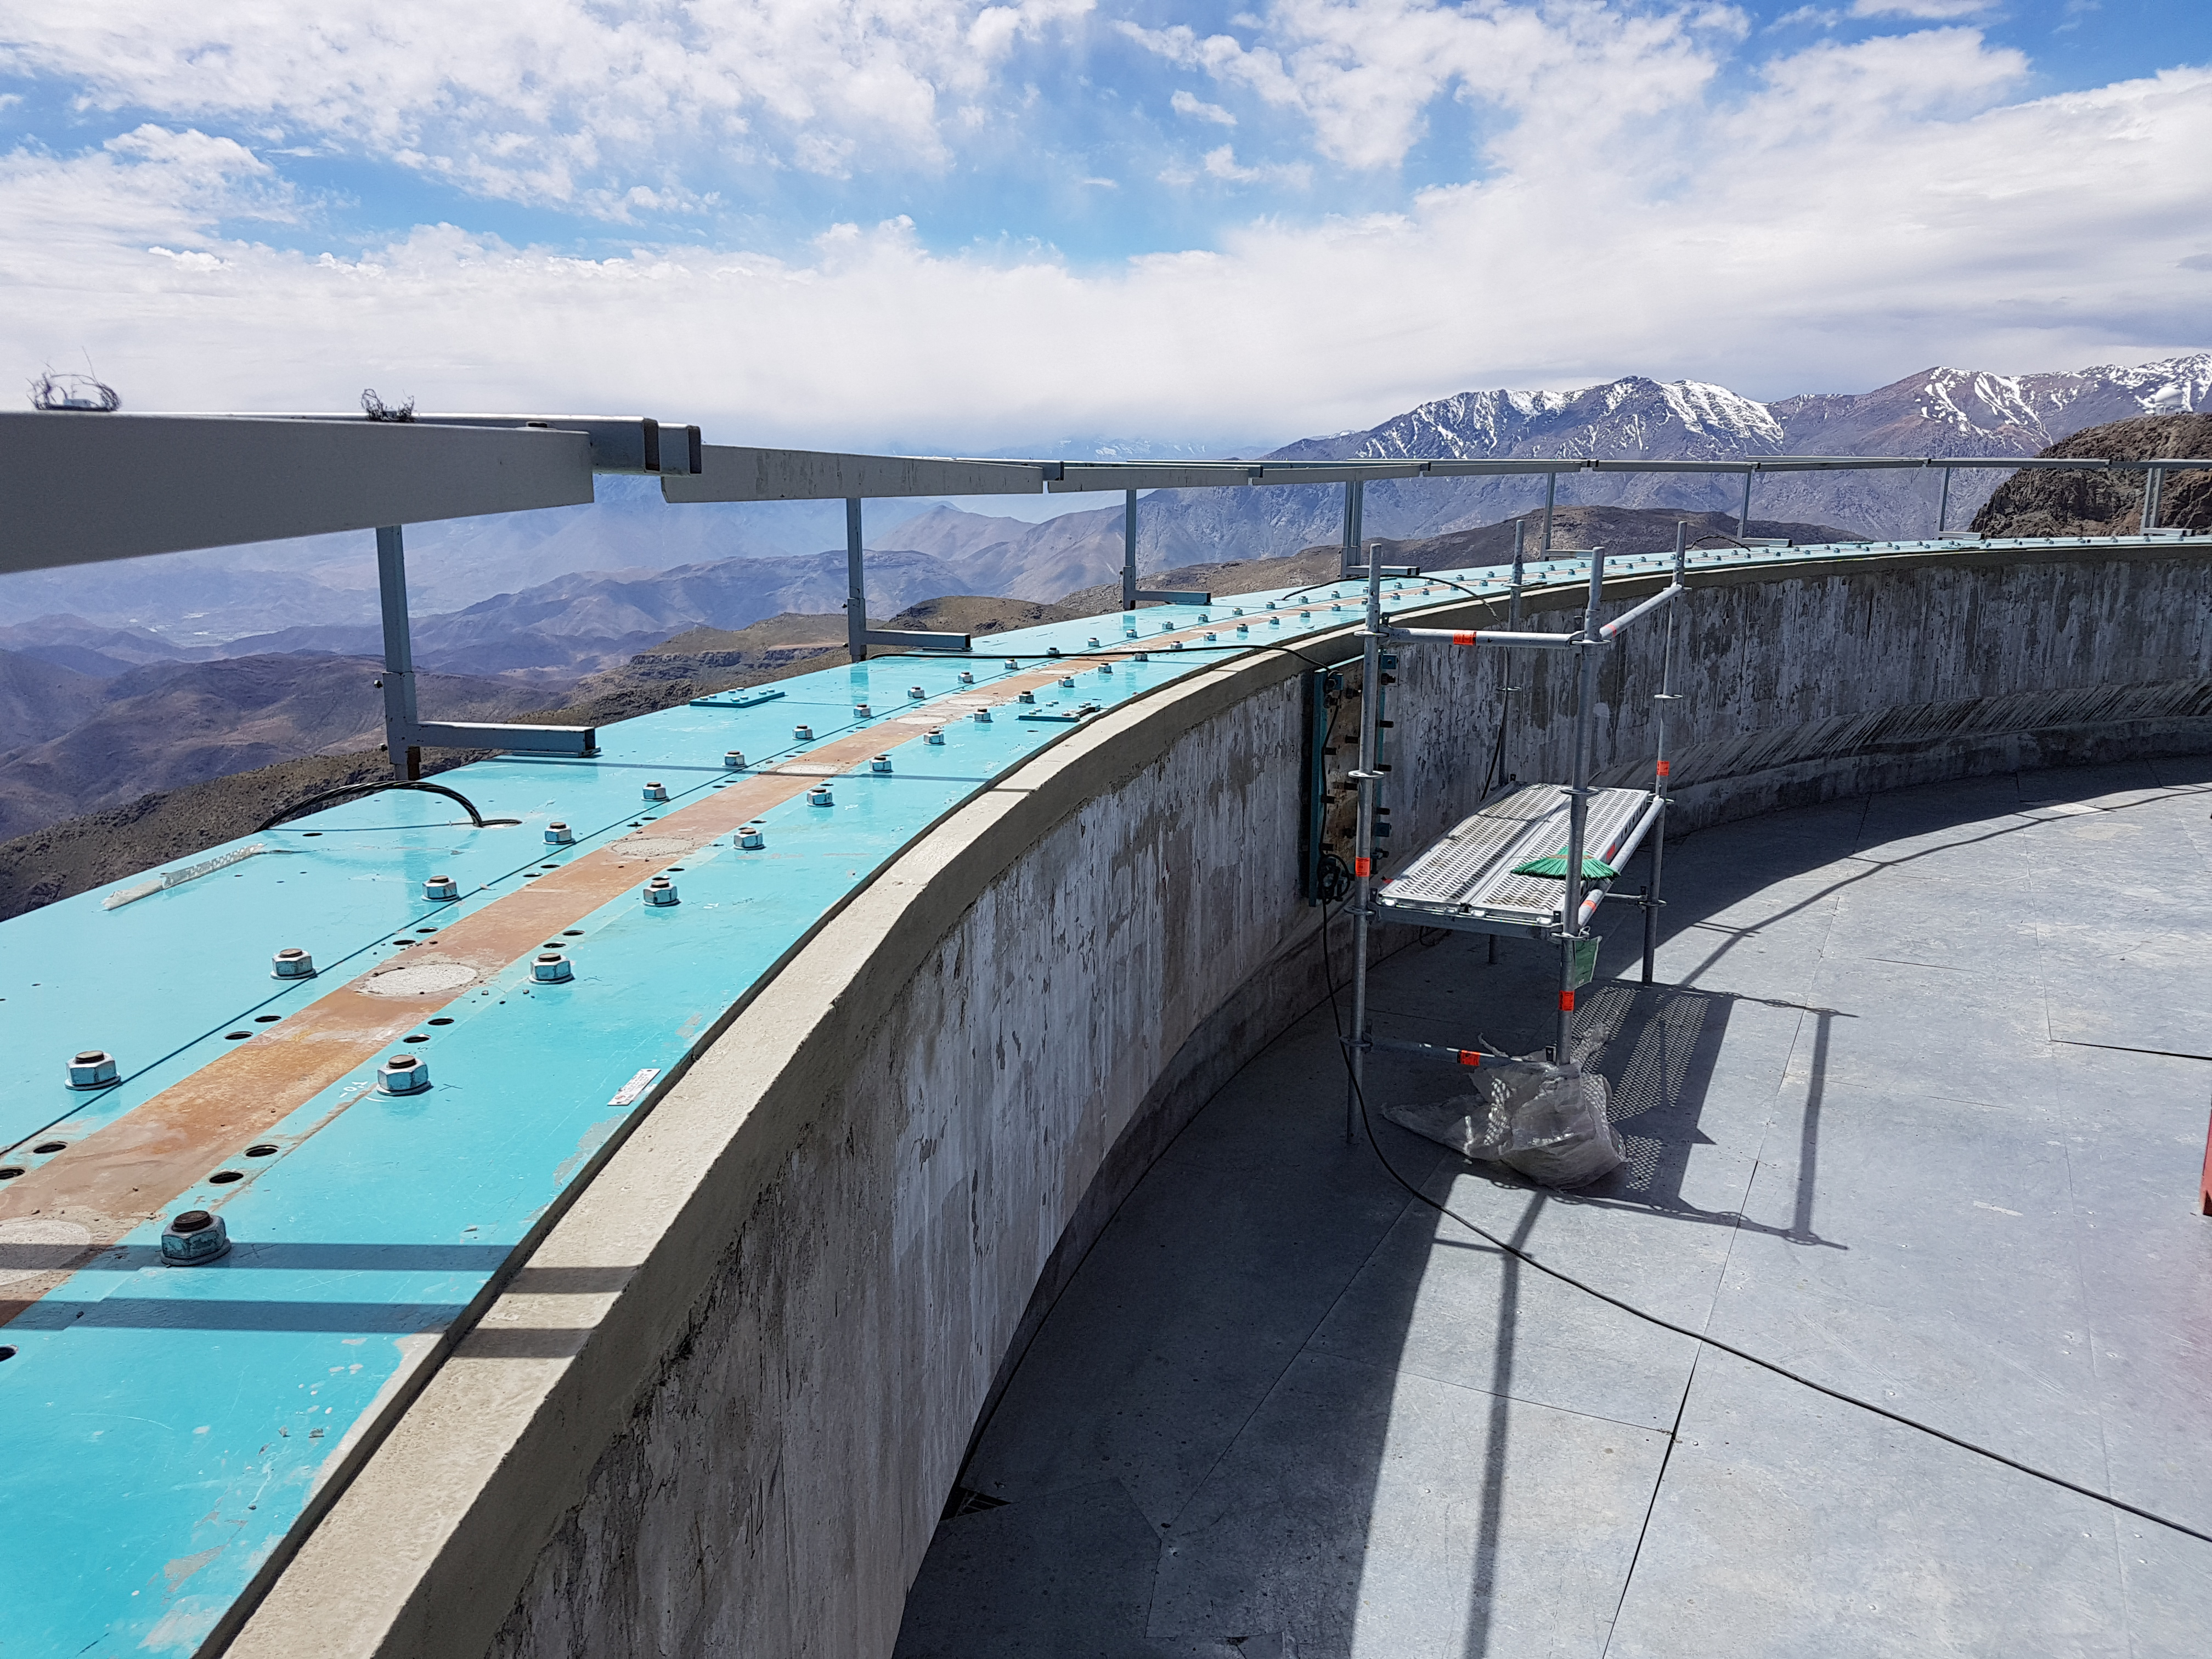

Grouting Finished

The grout pouring work under the dome's interface plates, performed by Italian subcontractor EIE, has concluded successfully.

Credit: Rubin Observatory/NSF/AURA